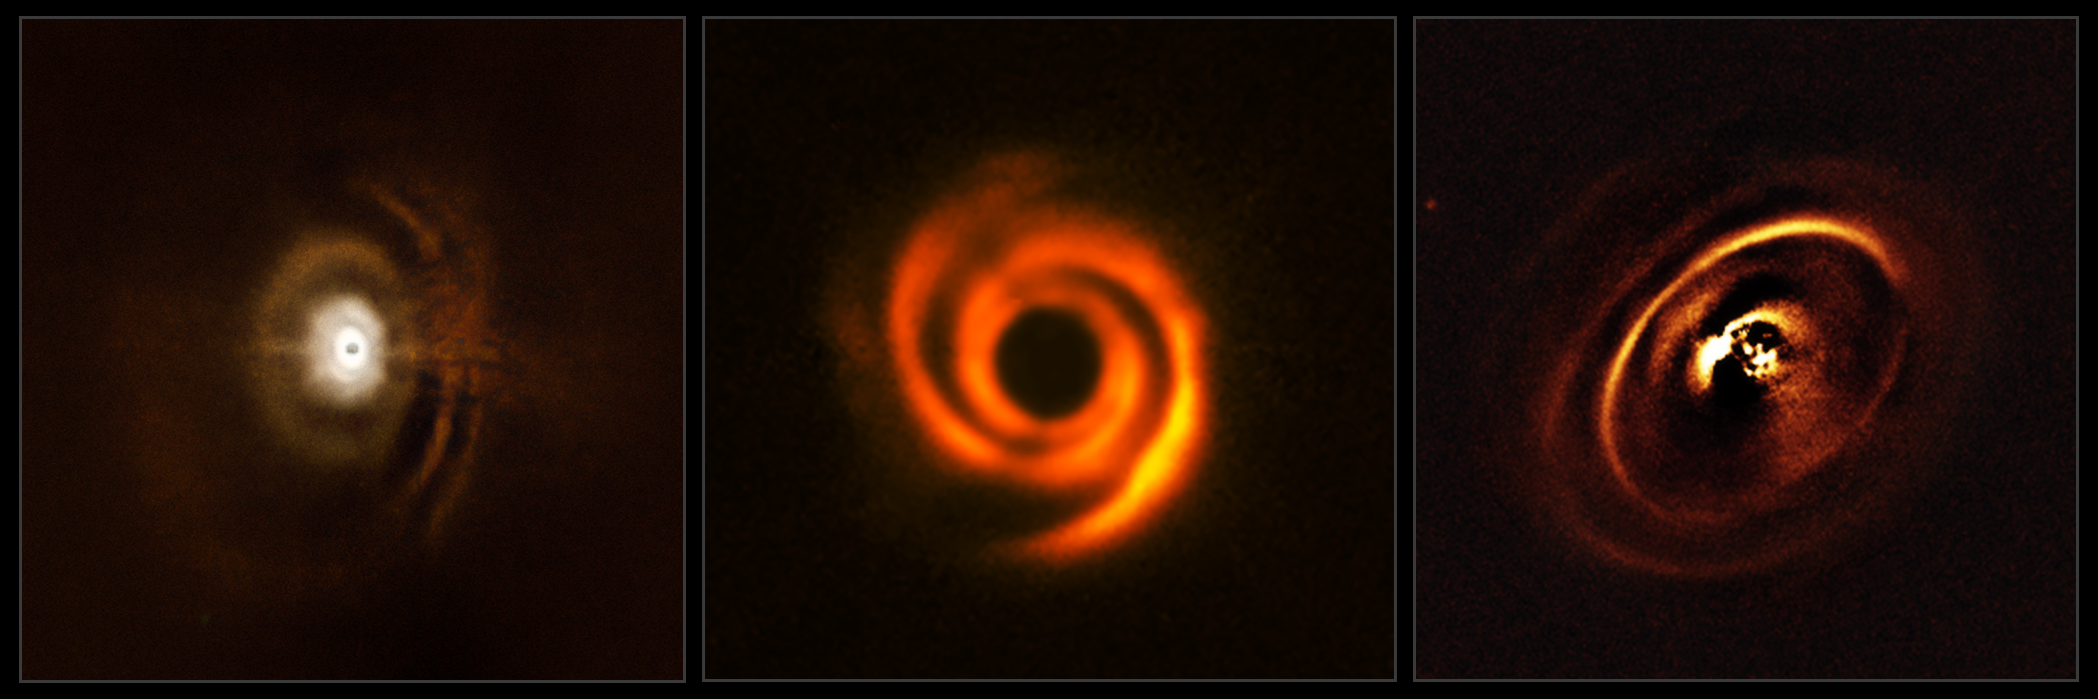

Protoplanetary discs observed with SPHERE

These three planetary discs have been observed with the SPHERE instrument, mounted on ESO’s Very Large Telescope. The observations were made in order to shed light on the enigmatic evolution of fledgling planetary systems.

The central parts of the images appear dark because SPHERE blocks out the light from the brilliant central stars to reveal the much fainter structures surrounding them.

Credit: ESO